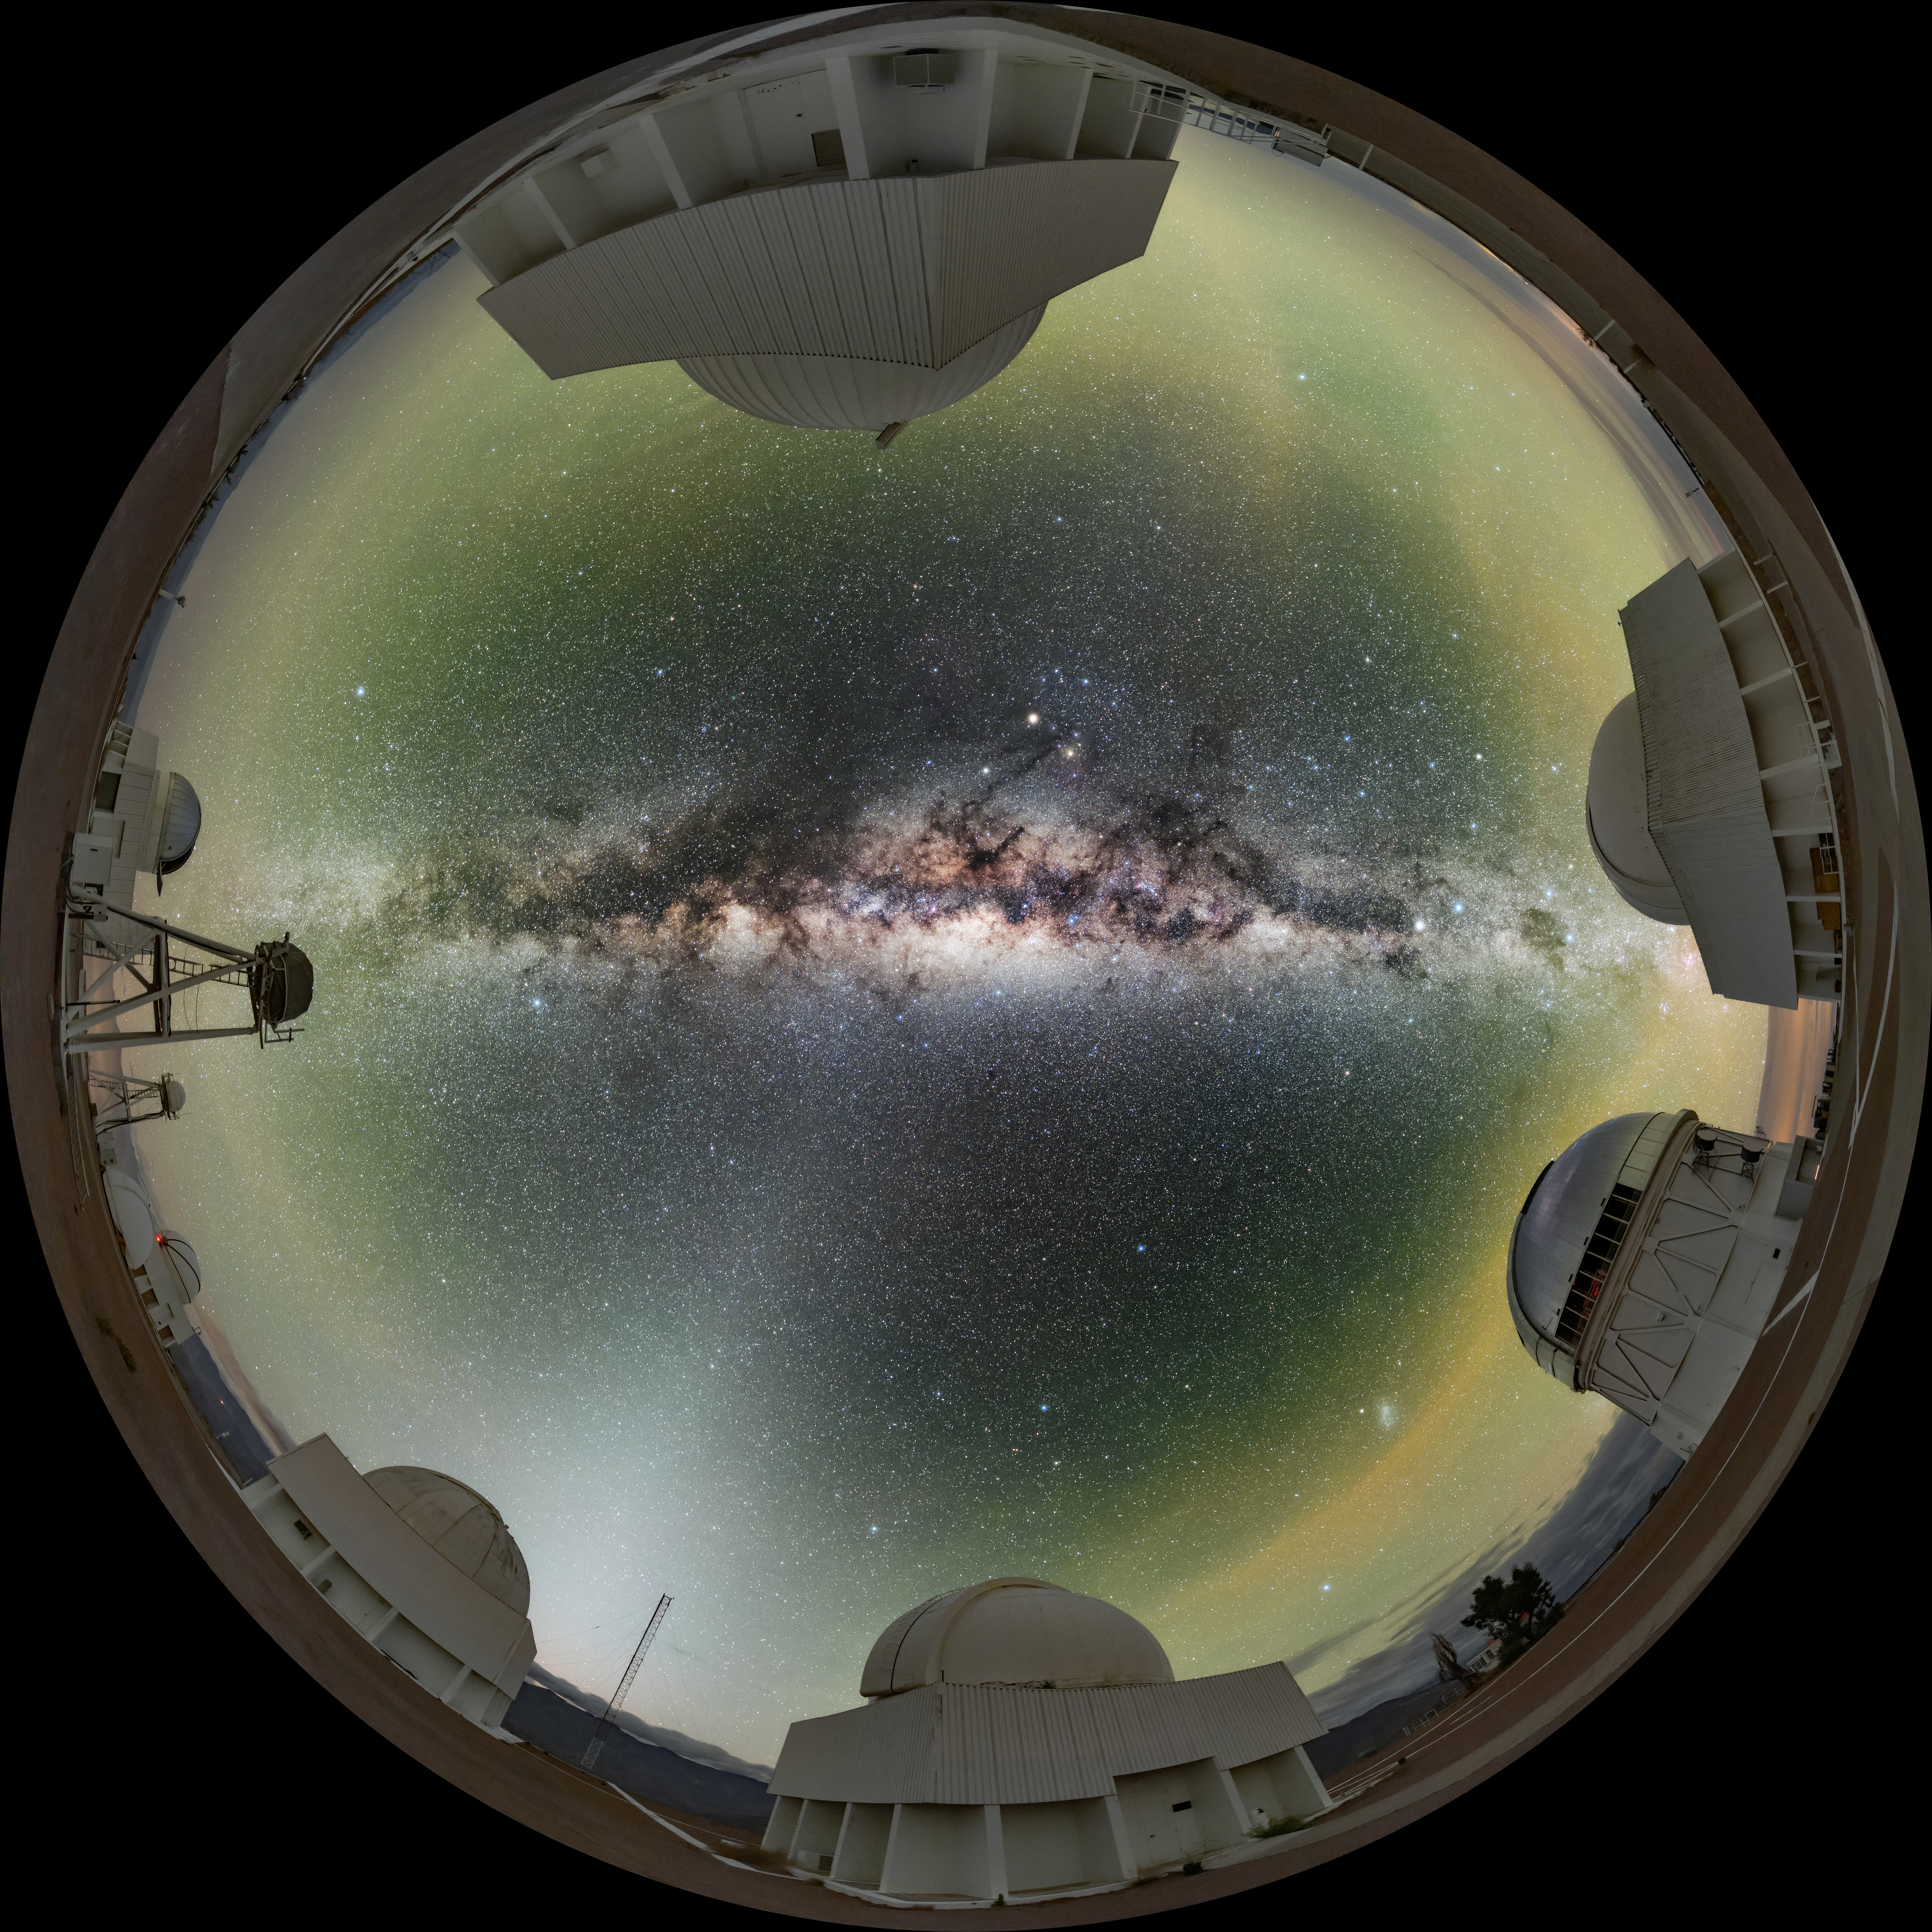

The Circle of Light

Reality seems to be reversed in this striking Image of the Week. It appears as though the telescopes of the Cerro Tololo Inter-American Observatory (CTIO), a Program of NSF NOIRLab, are growing around the edge of a deep well of stars — or alternatively, as though the night sky is being reflected exceptionally crisply in a perfectly circular pool. This mind-bending effect is achieved by using a specialized camera lens called a fisheye. Fisheye lenses have a bulbous shape, which enables them to capture hemispherical images, but also causes the image to be significantly distorted — something that conventional lenses are designed to avoid. However, that distortion can be used to create striking effects such as the wraparound effect in this image, where the ground appears to have been scooped into a circle. Several of the telescopes housed at CTIO are visible around the edge of this image, including (clockwise from the top): the SMARTS 0.9-meter Telescope, the SMARTS 1.5-meter Telescope, the Víctor M. Blanco 4-meter Telescope, the Curtis Schmidt Telescope, the SMARTS 1.0-meter Telescope and the decommissioned DIMM1 Seeing Monitor.

Credit: CTIO/NOIRLab/NSF/AURA/B. Tafreshi